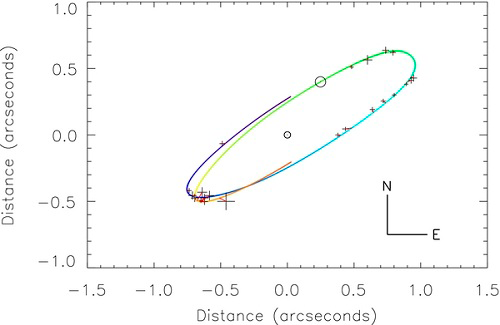

Orbit of the 2007 TY430 binary

The smooth line shows the model of the orbit of the 2007 TY430 binary, displayed as the motion of one body around the other. Individual observations are marked with crosses (the Subaru discovery and subsequent Gemini observations) and a circle (from the Hubble Space Telescope).

Credit: International Gemini Observatory/NOIRLab/NSF/AURA